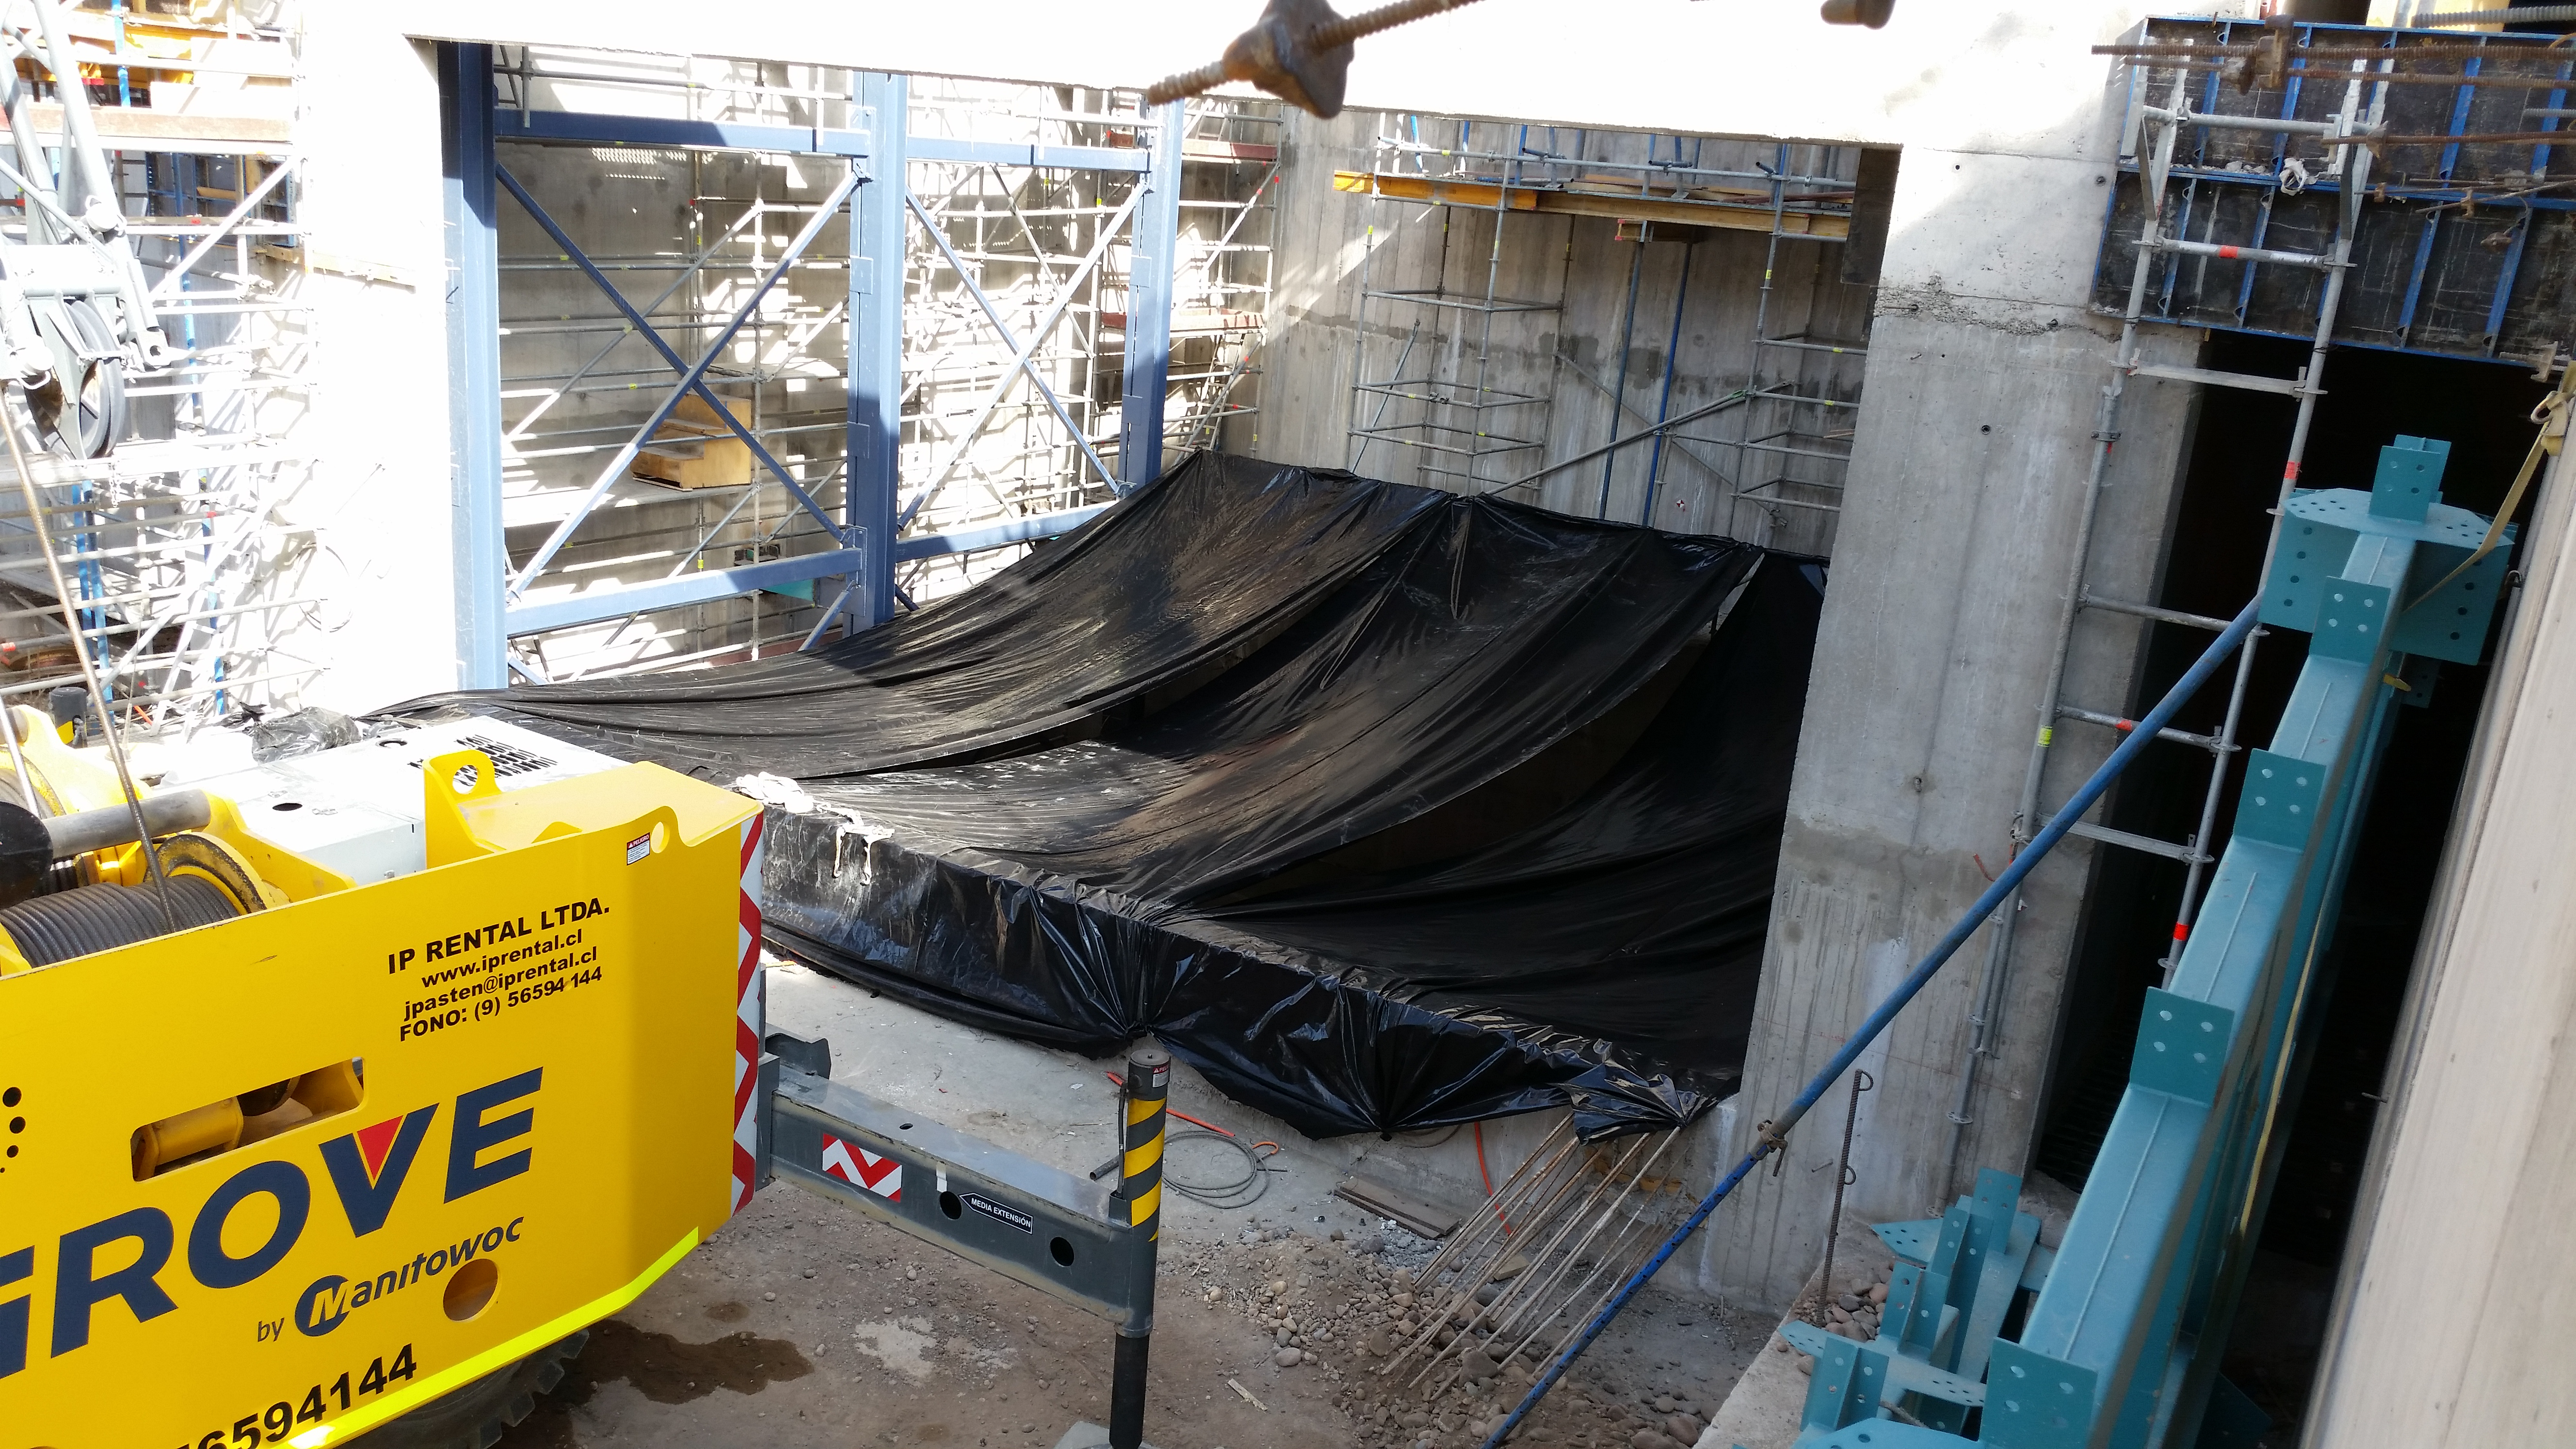

Elevator slab

The elevator slab has been poured and covered for protection while it cures.

Credit: Rubin Observatory/NSF/AURA